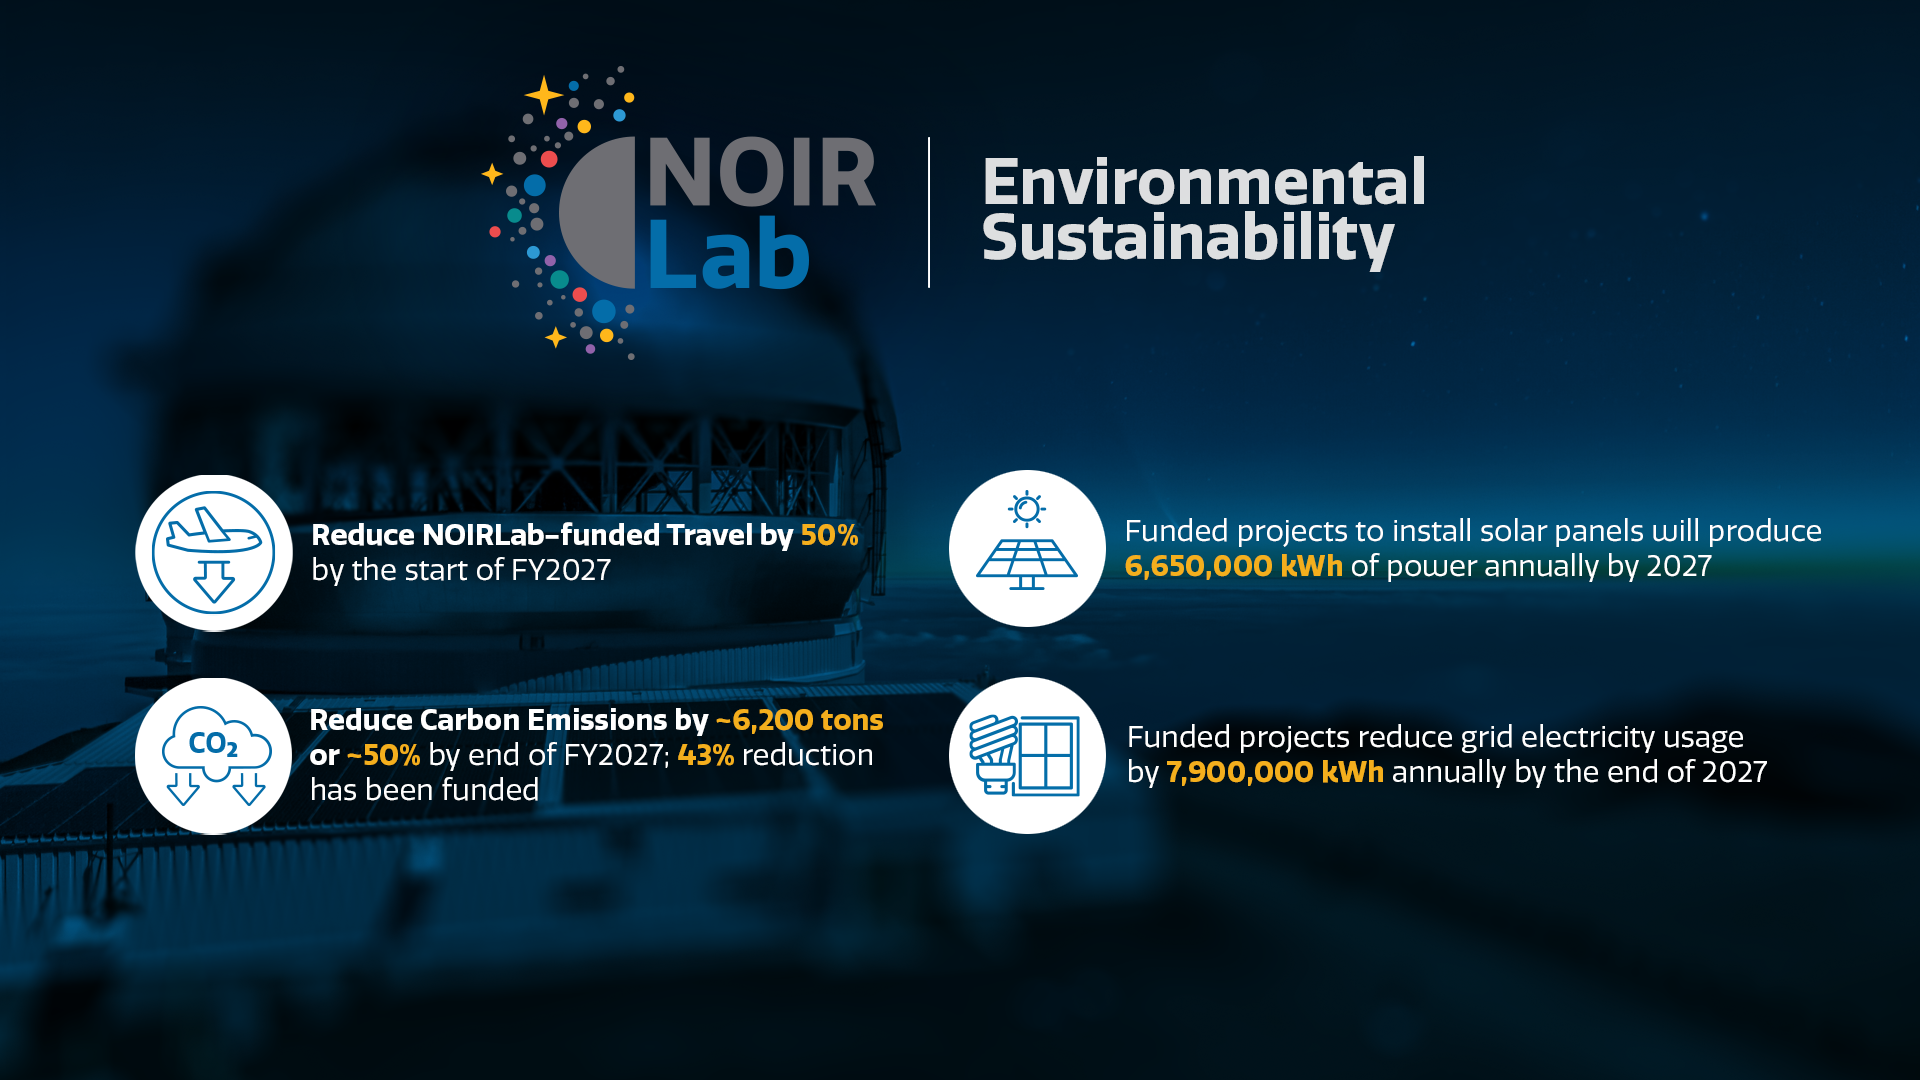

5-year Plan for Environmental Sustainability

Summary of the environmental sustainability activities currently ongoing at NOIRLab.
Part of the Foundational Diagrams collection.

Credit: NOIRLab/NSF/AURA